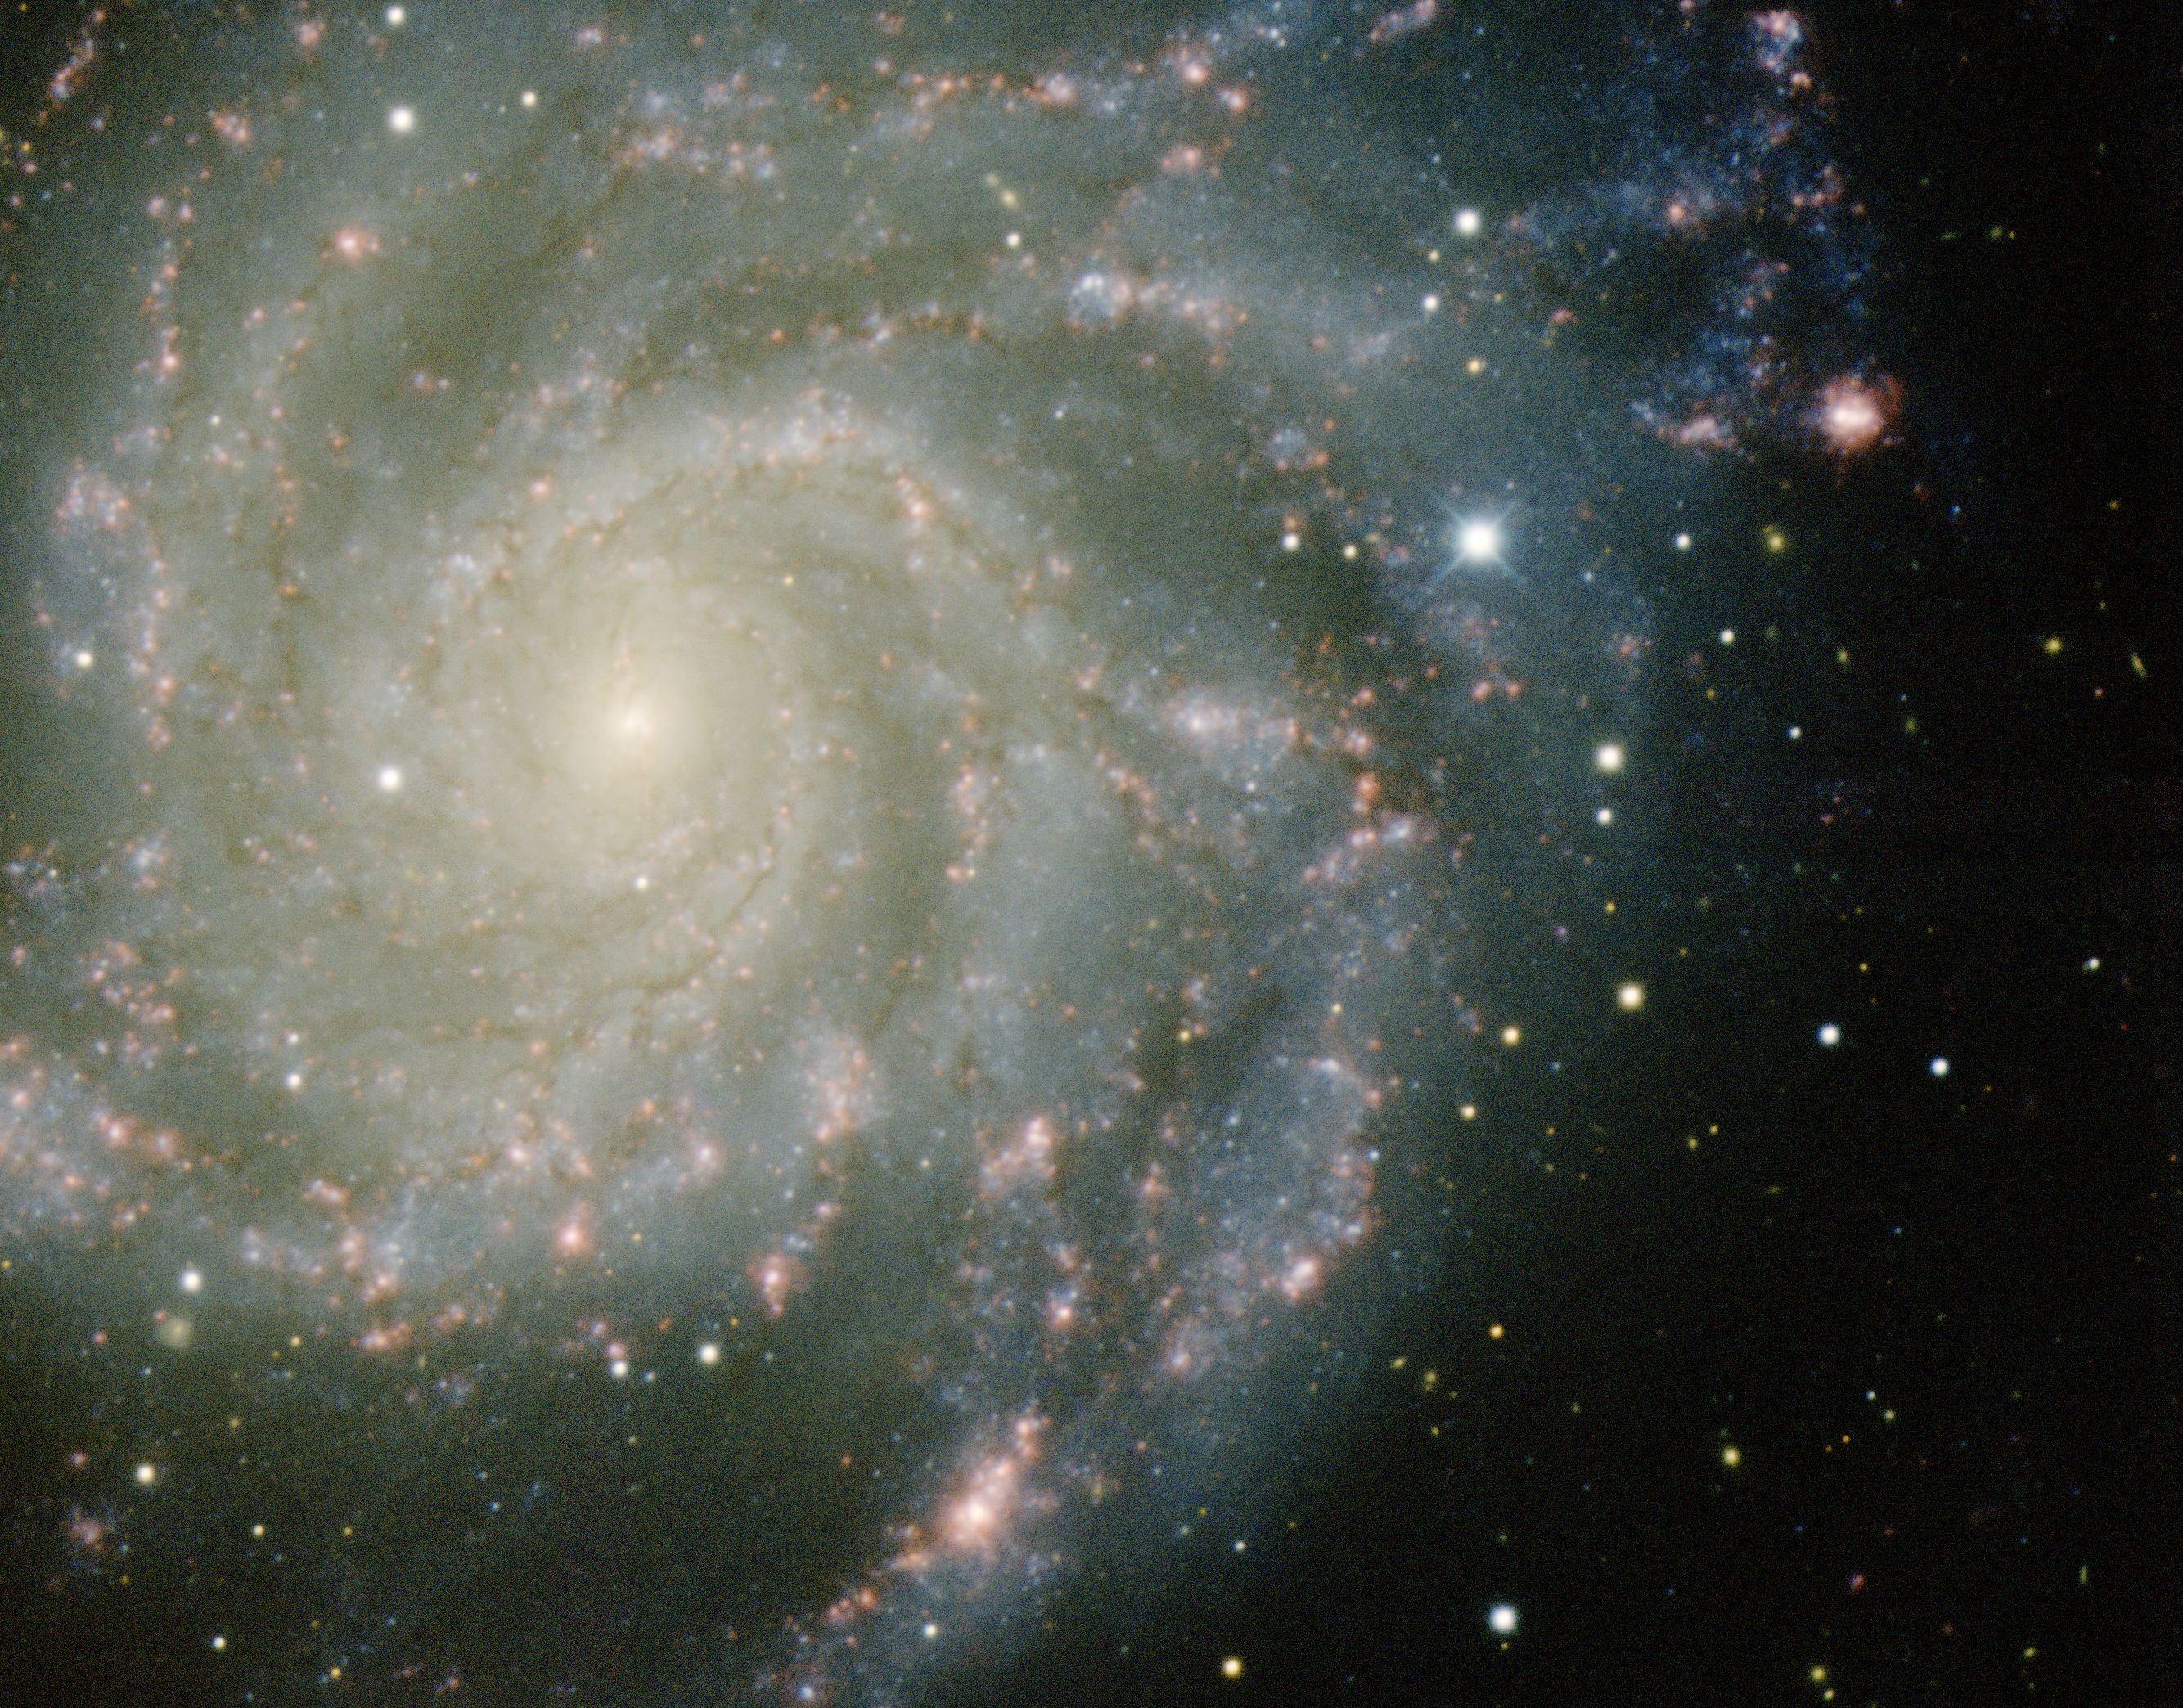

Supernova SN2011fe in M101

This close-up image of the nearby galaxy M101 was obtained with the Mayall 4-meter telescope at Kitt Peak National Observatory. M101 is a spiral galaxy in the constellation Ursa Major and is quite similar to our own Galaxy. It is about 20 million light years (6.4 Mpc) away. The supernova is clearly visible as the bright, bluish star in the upper, right portion of the image. It is the closest Type 1a supernova to be observed since 1972. This image was obtained on September 18th, 2011, about two weeks after the supernova achieved its peak brightness. This image was created by combining images taken in four filters: B (blue), V (green), I (orange), and Hydrogen-Alpha (red). In the image north is to the left and east is down.

Credit: T.A. Rector (University of Alaska Anchorage), H. Schweiker & S. Pakzad NOIRLab/NSF/AURA